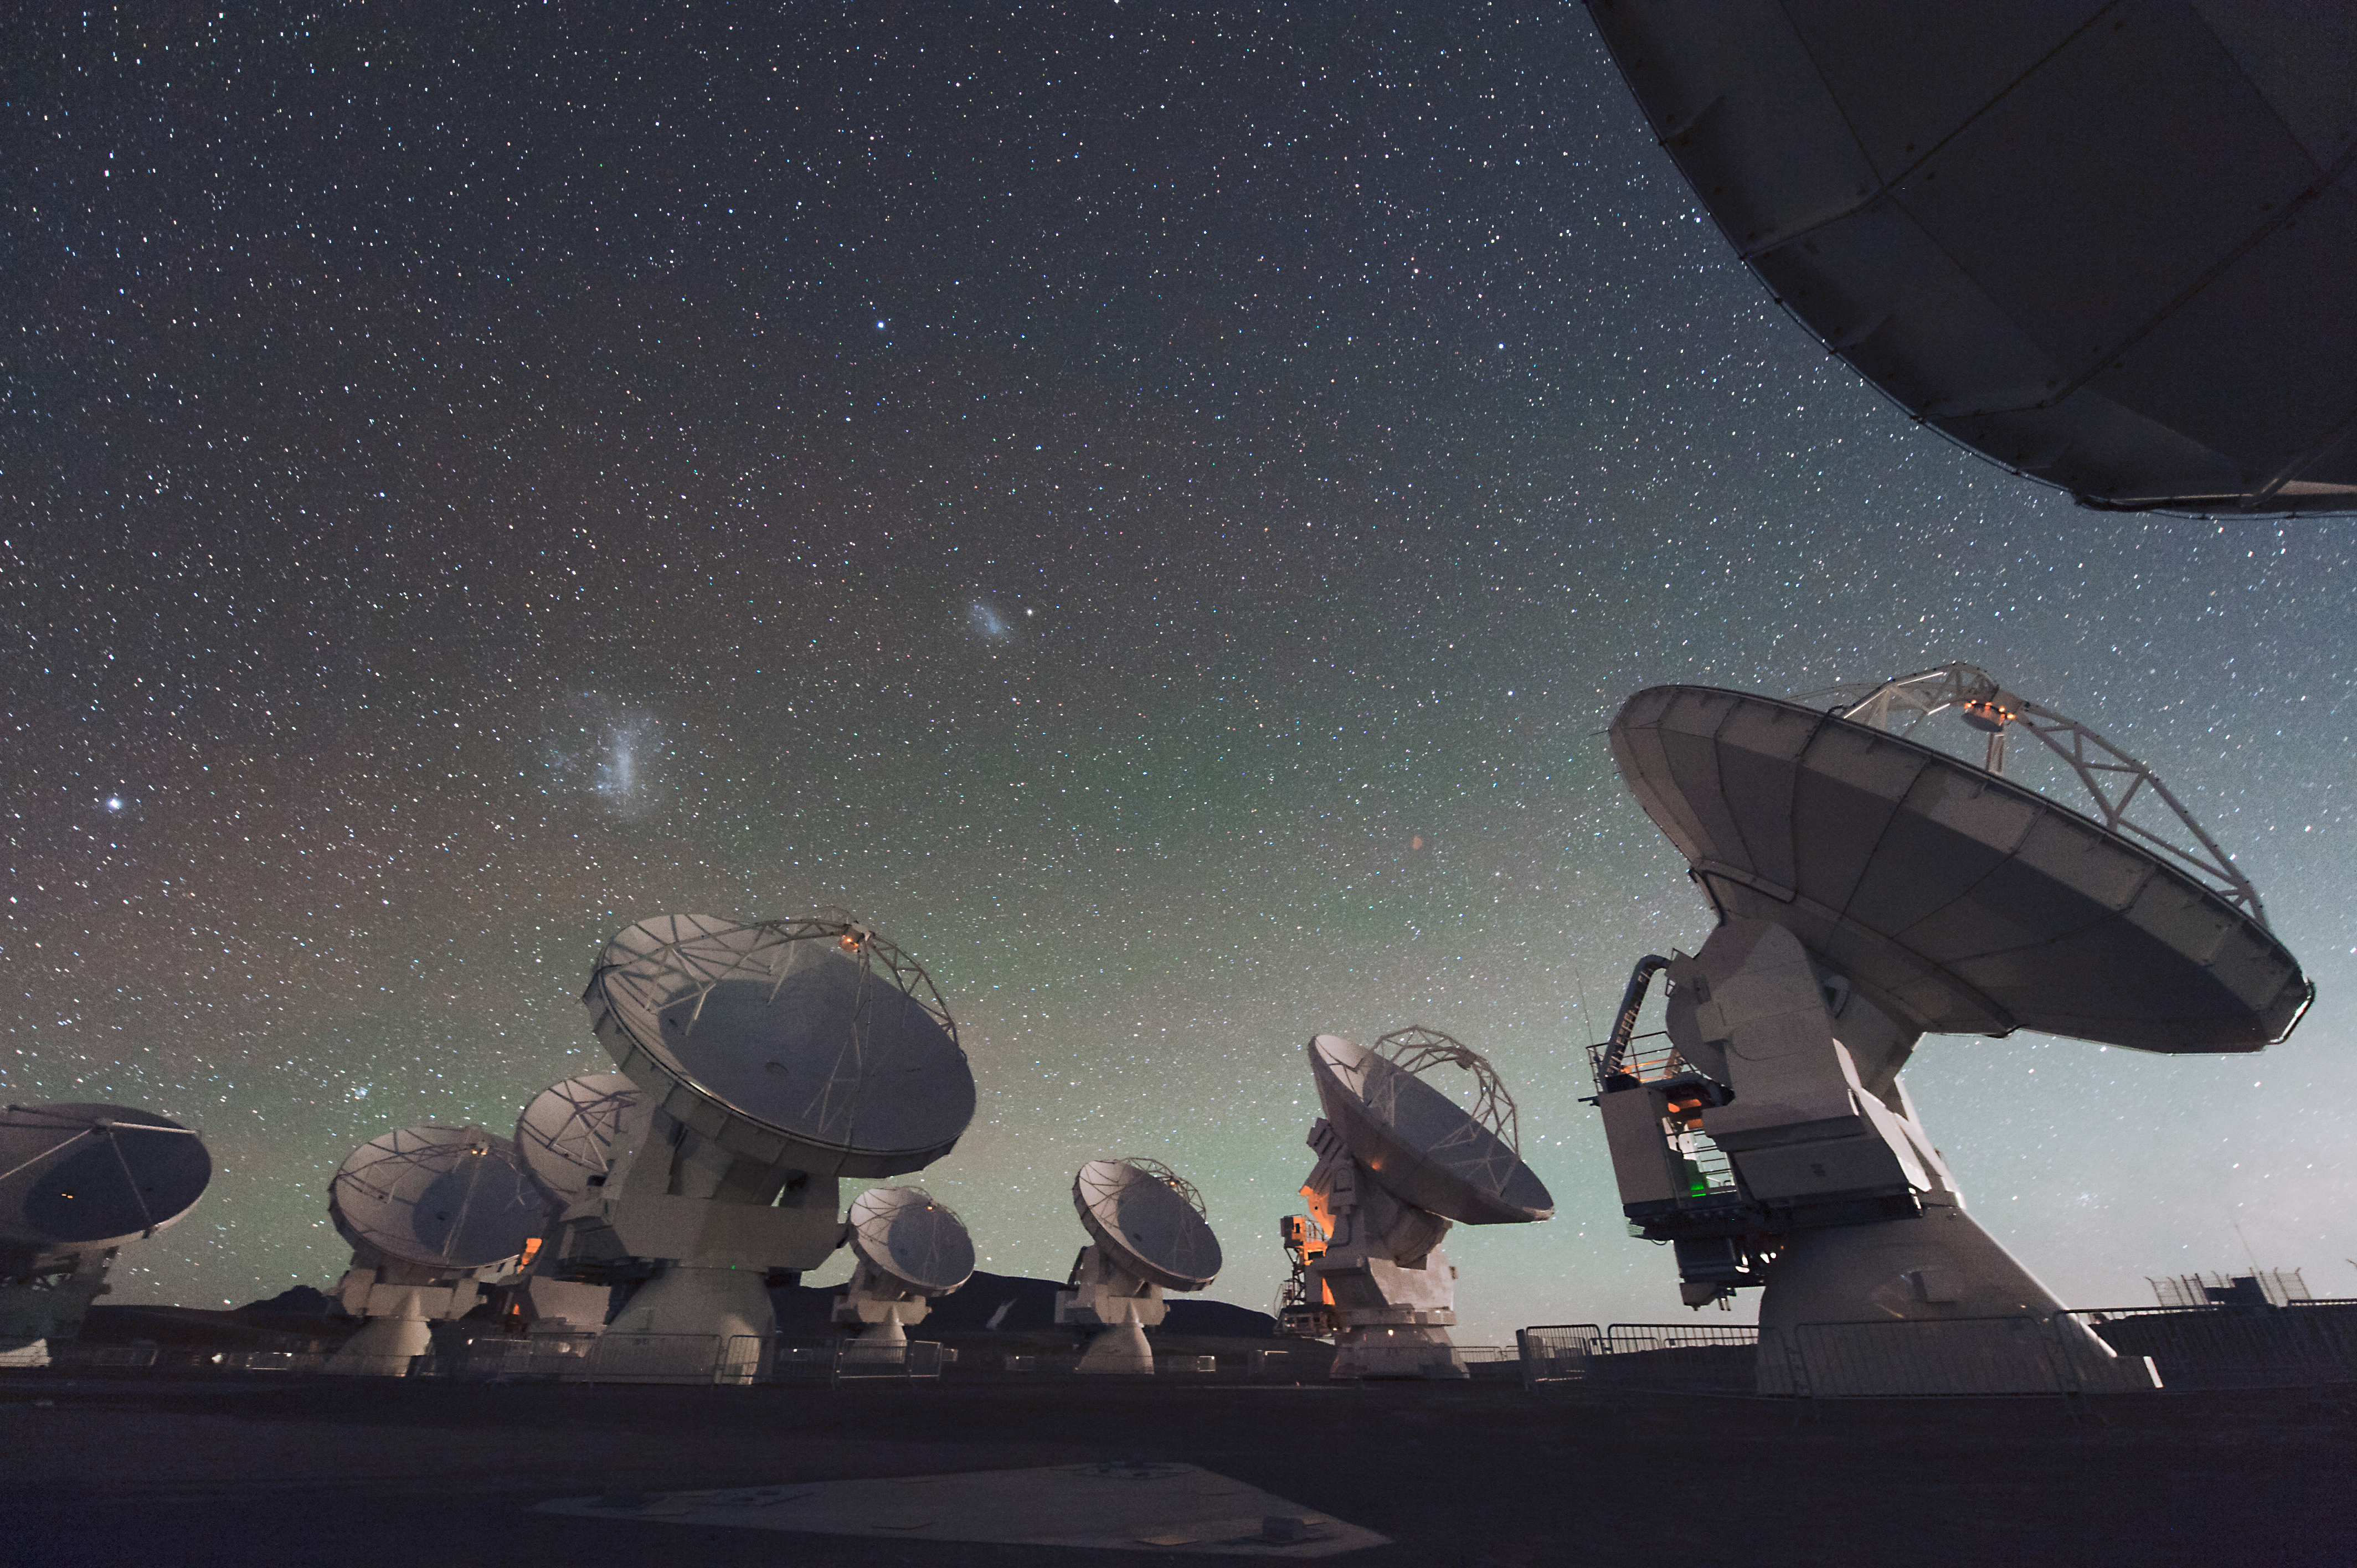

ALMA

ALMA (the Atacama Large Millimeter/submillimeter Array) is one of the largest ground-based astronomy projects of the next decade and will be the major new facility for observations in the millimeter/submillimeter regime.

Credit: ESO/C. Malin